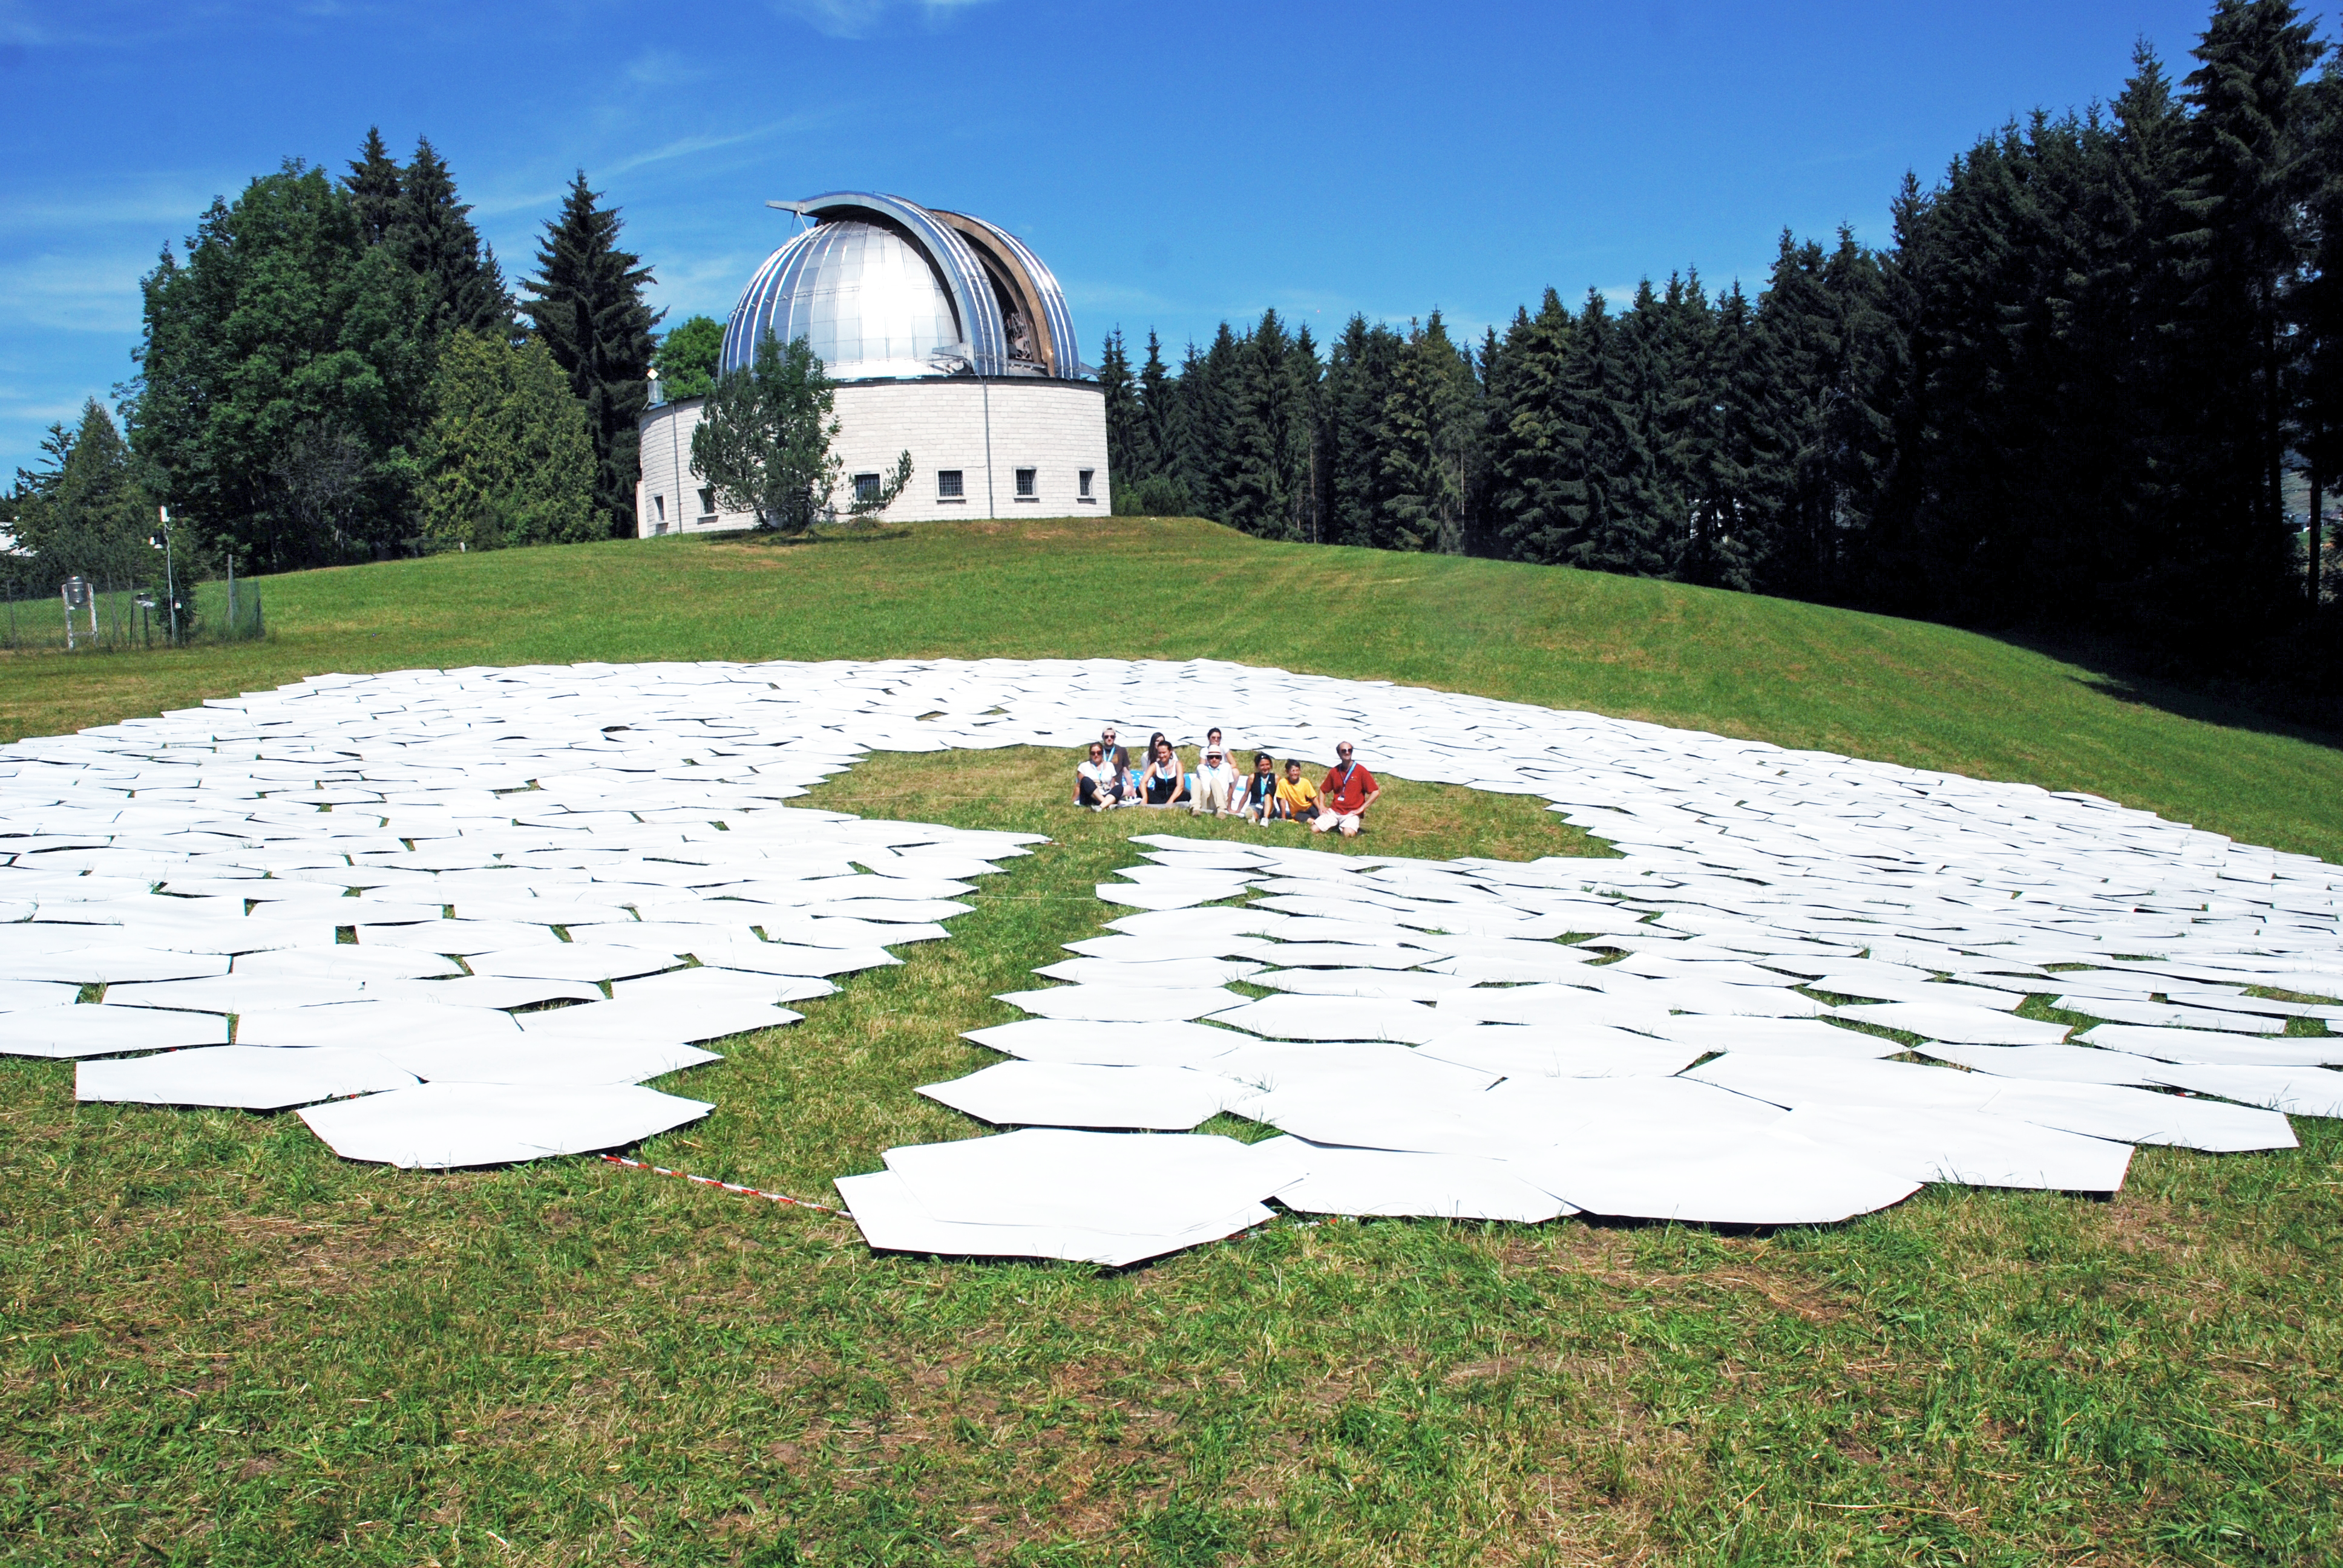

Building the telescope of the future

This image shows the final result of a game to produce a 1:1 scale model of the 39 metre primary mirror of the Extremely Large Telescope. The game was organised and played at the Osservatorio Astrofisico di Asiago — Asiago Astrophysical Observatory — part of the University of Padua near Asiago, Italy.

The game was originally played during the 2011 Open House Day at the ESO headquarters in Garching, Germany and uses 800 hexagonal pieces of card — each 1.4 metres in diameter — to represent each of the mirrors that together make up the huge primary mirror.

Credit: Rosella Spiga/ESO